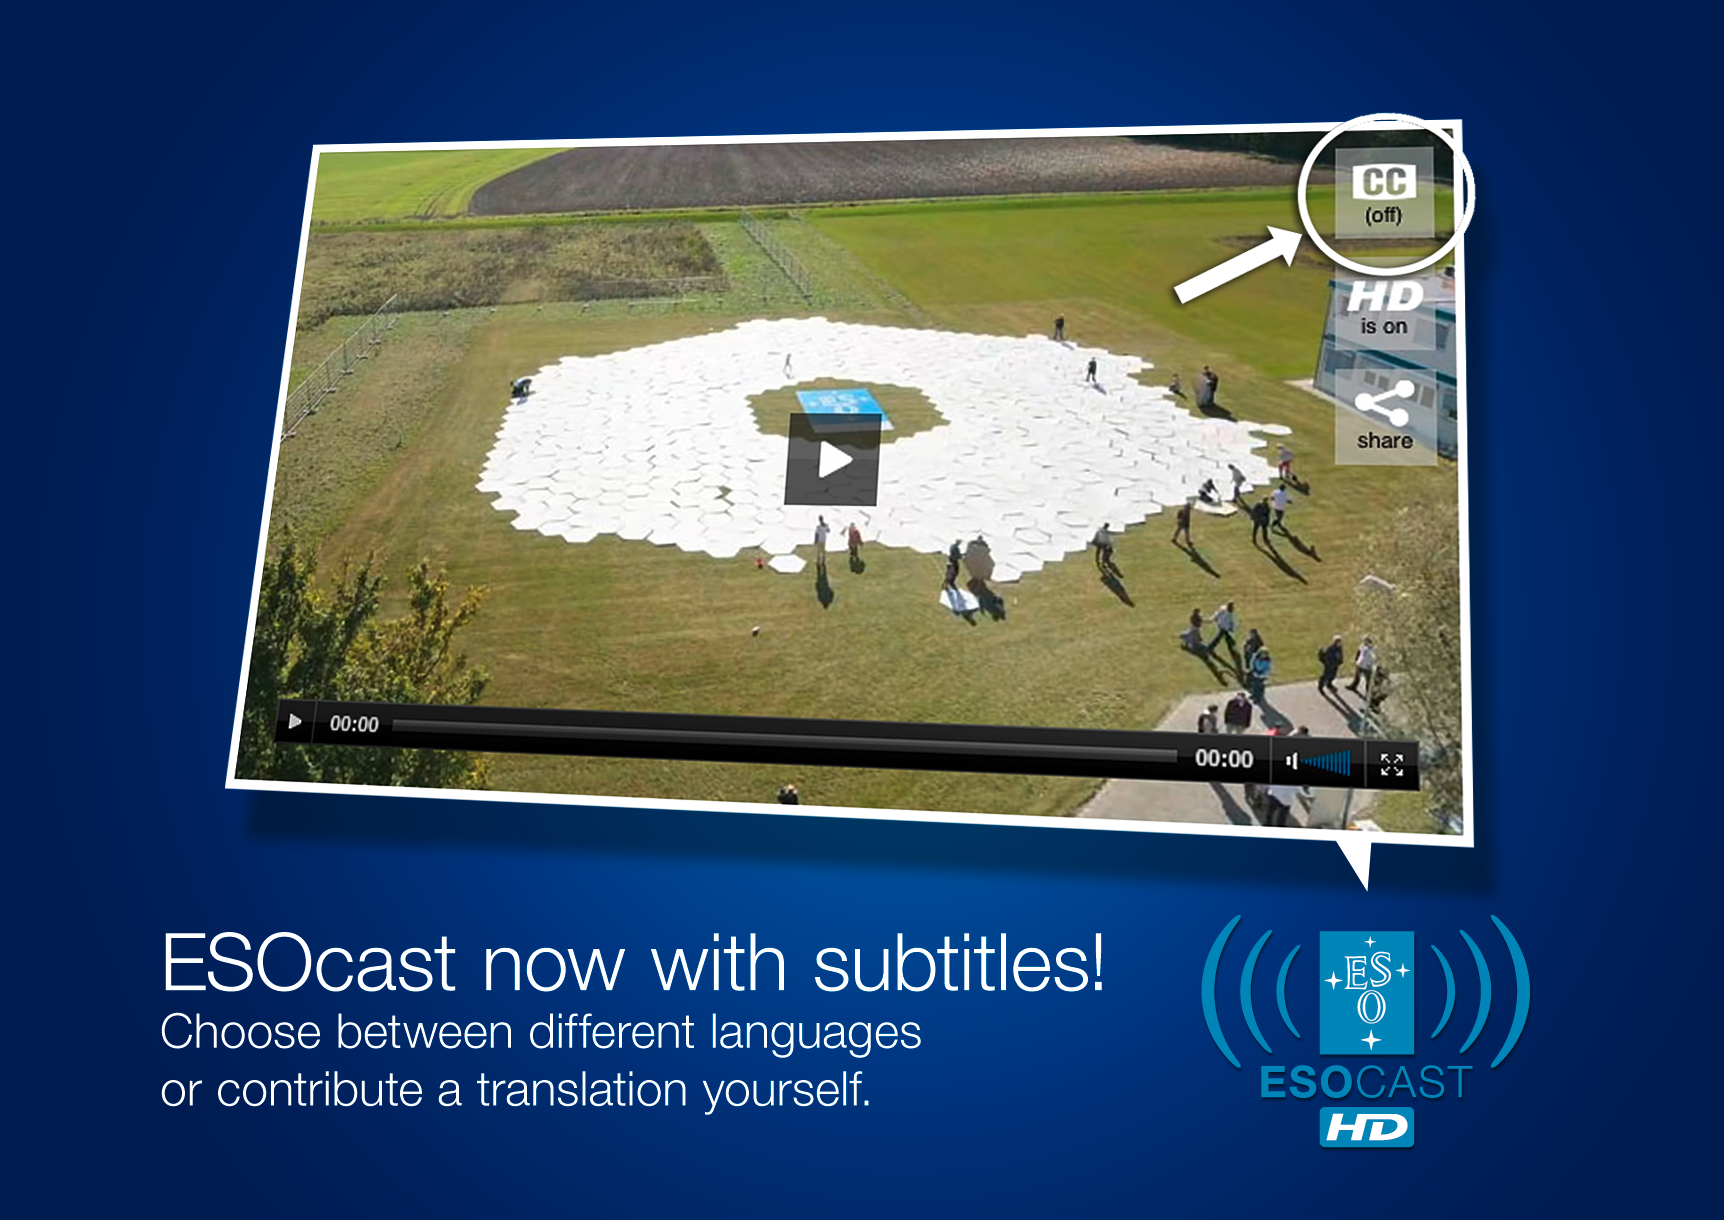

Astronomy podcast now in multiple languages

Followers of the ESOcast — our astronomy podcast with Dr J — can now watch episodes subtitled in multiple languages. The addition of multiple languages reflects the international nature of ESO and astronomy, and makes it easier for astronomy fans around the world to keep up with the latest news from the world’s most productive observatory. This image shows how to turn on subtitles in various languages when watching an ESOcast in our embeddable web player. Simply click on the CC icon in the upper right corner of the video.

Credit: ESO